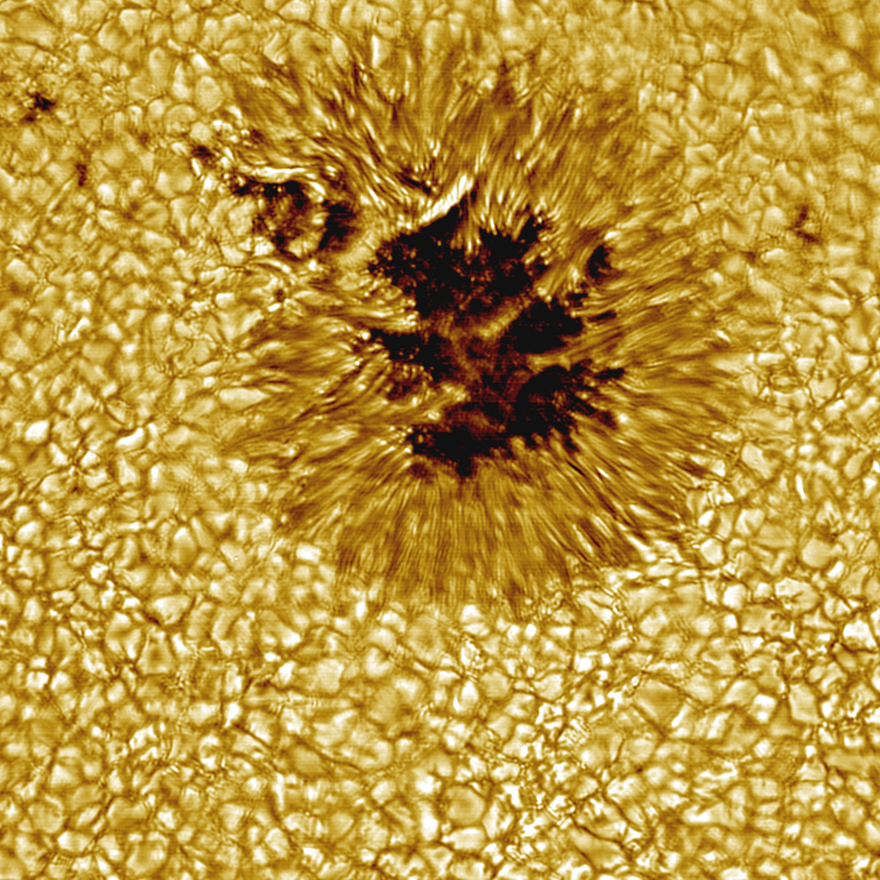

Sunspot as seen by the Vacuum Tower Telescope

False color picture of a sunspot taken with the National Solar Observatory's Vacuum Tower Telescope (now redesignated as the Richard B. Dunn Solar Telescope) at the Sacramento Peak Observatory, showing features on a scale of about 100 km. Image provided by T. Rimmele (see NOAO press release 98-08).

Credit: T.Rimmele (NSO), M.Hanna (NOAO)/AURA/NSF